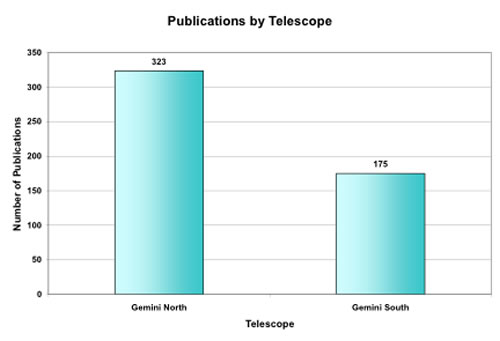

Total number of refereed papers produced by each Gemini Telescope through mid-June 2008

Total number of refereed papers produced by each Gemini Telescope through mid-June 2008. Note that the execution of programs started at Gemini North in October 2000, and at Gemini South, a year later in October 2001.

Credit: International Gemini Observatory/NOIRLab/NSF/AURA